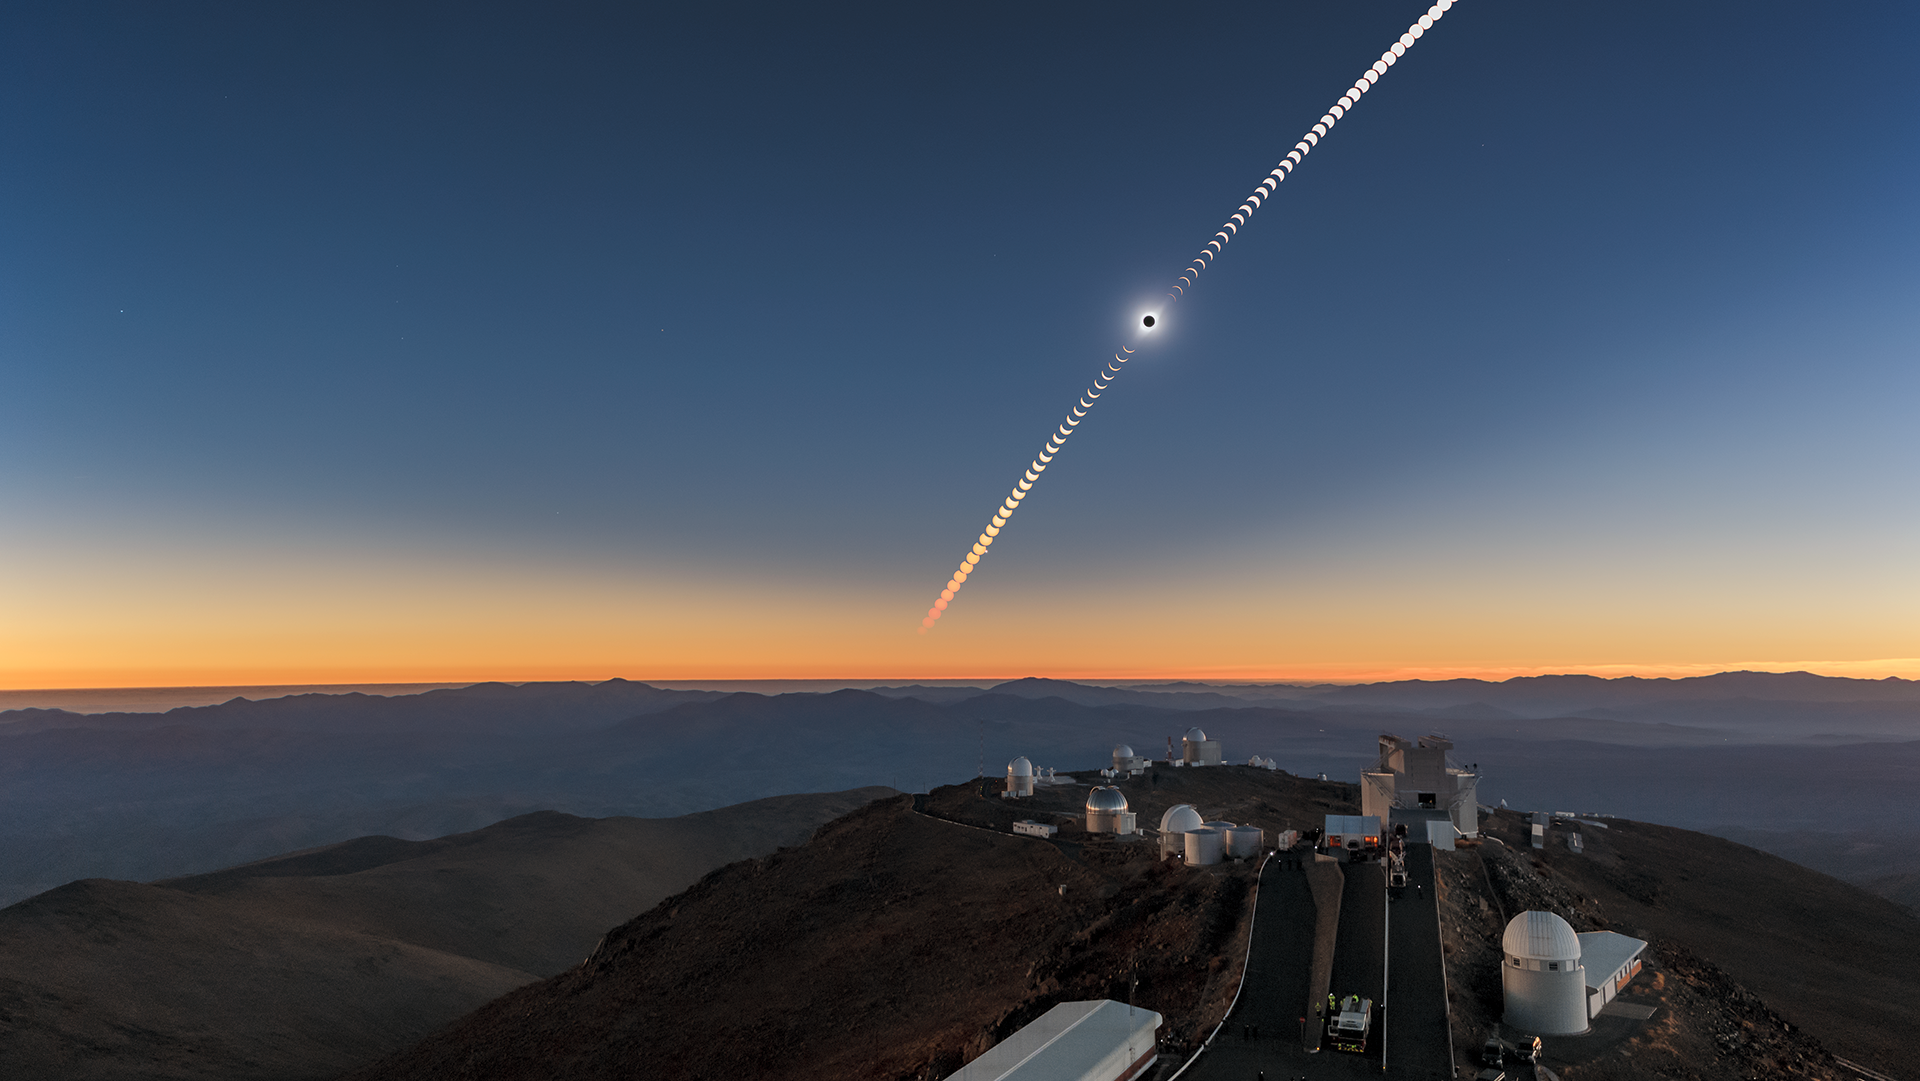

Screenshot of ESOcast 209: Outreach and Science During the Total Solar Eclipse at La Silla

On 2 July 2019, a total solar eclipse was visible over ESO’s La Silla Observatory, located in the Chilean Atacama Desert. ESO invited over 25 scientists, communicators and educators to observe and document the phenomenon. In the new ESOcast you can revisit this unique event and find out how astronomers have used this opportunity to learn more about our nearest star.

Credit: ESO/P. Horálek